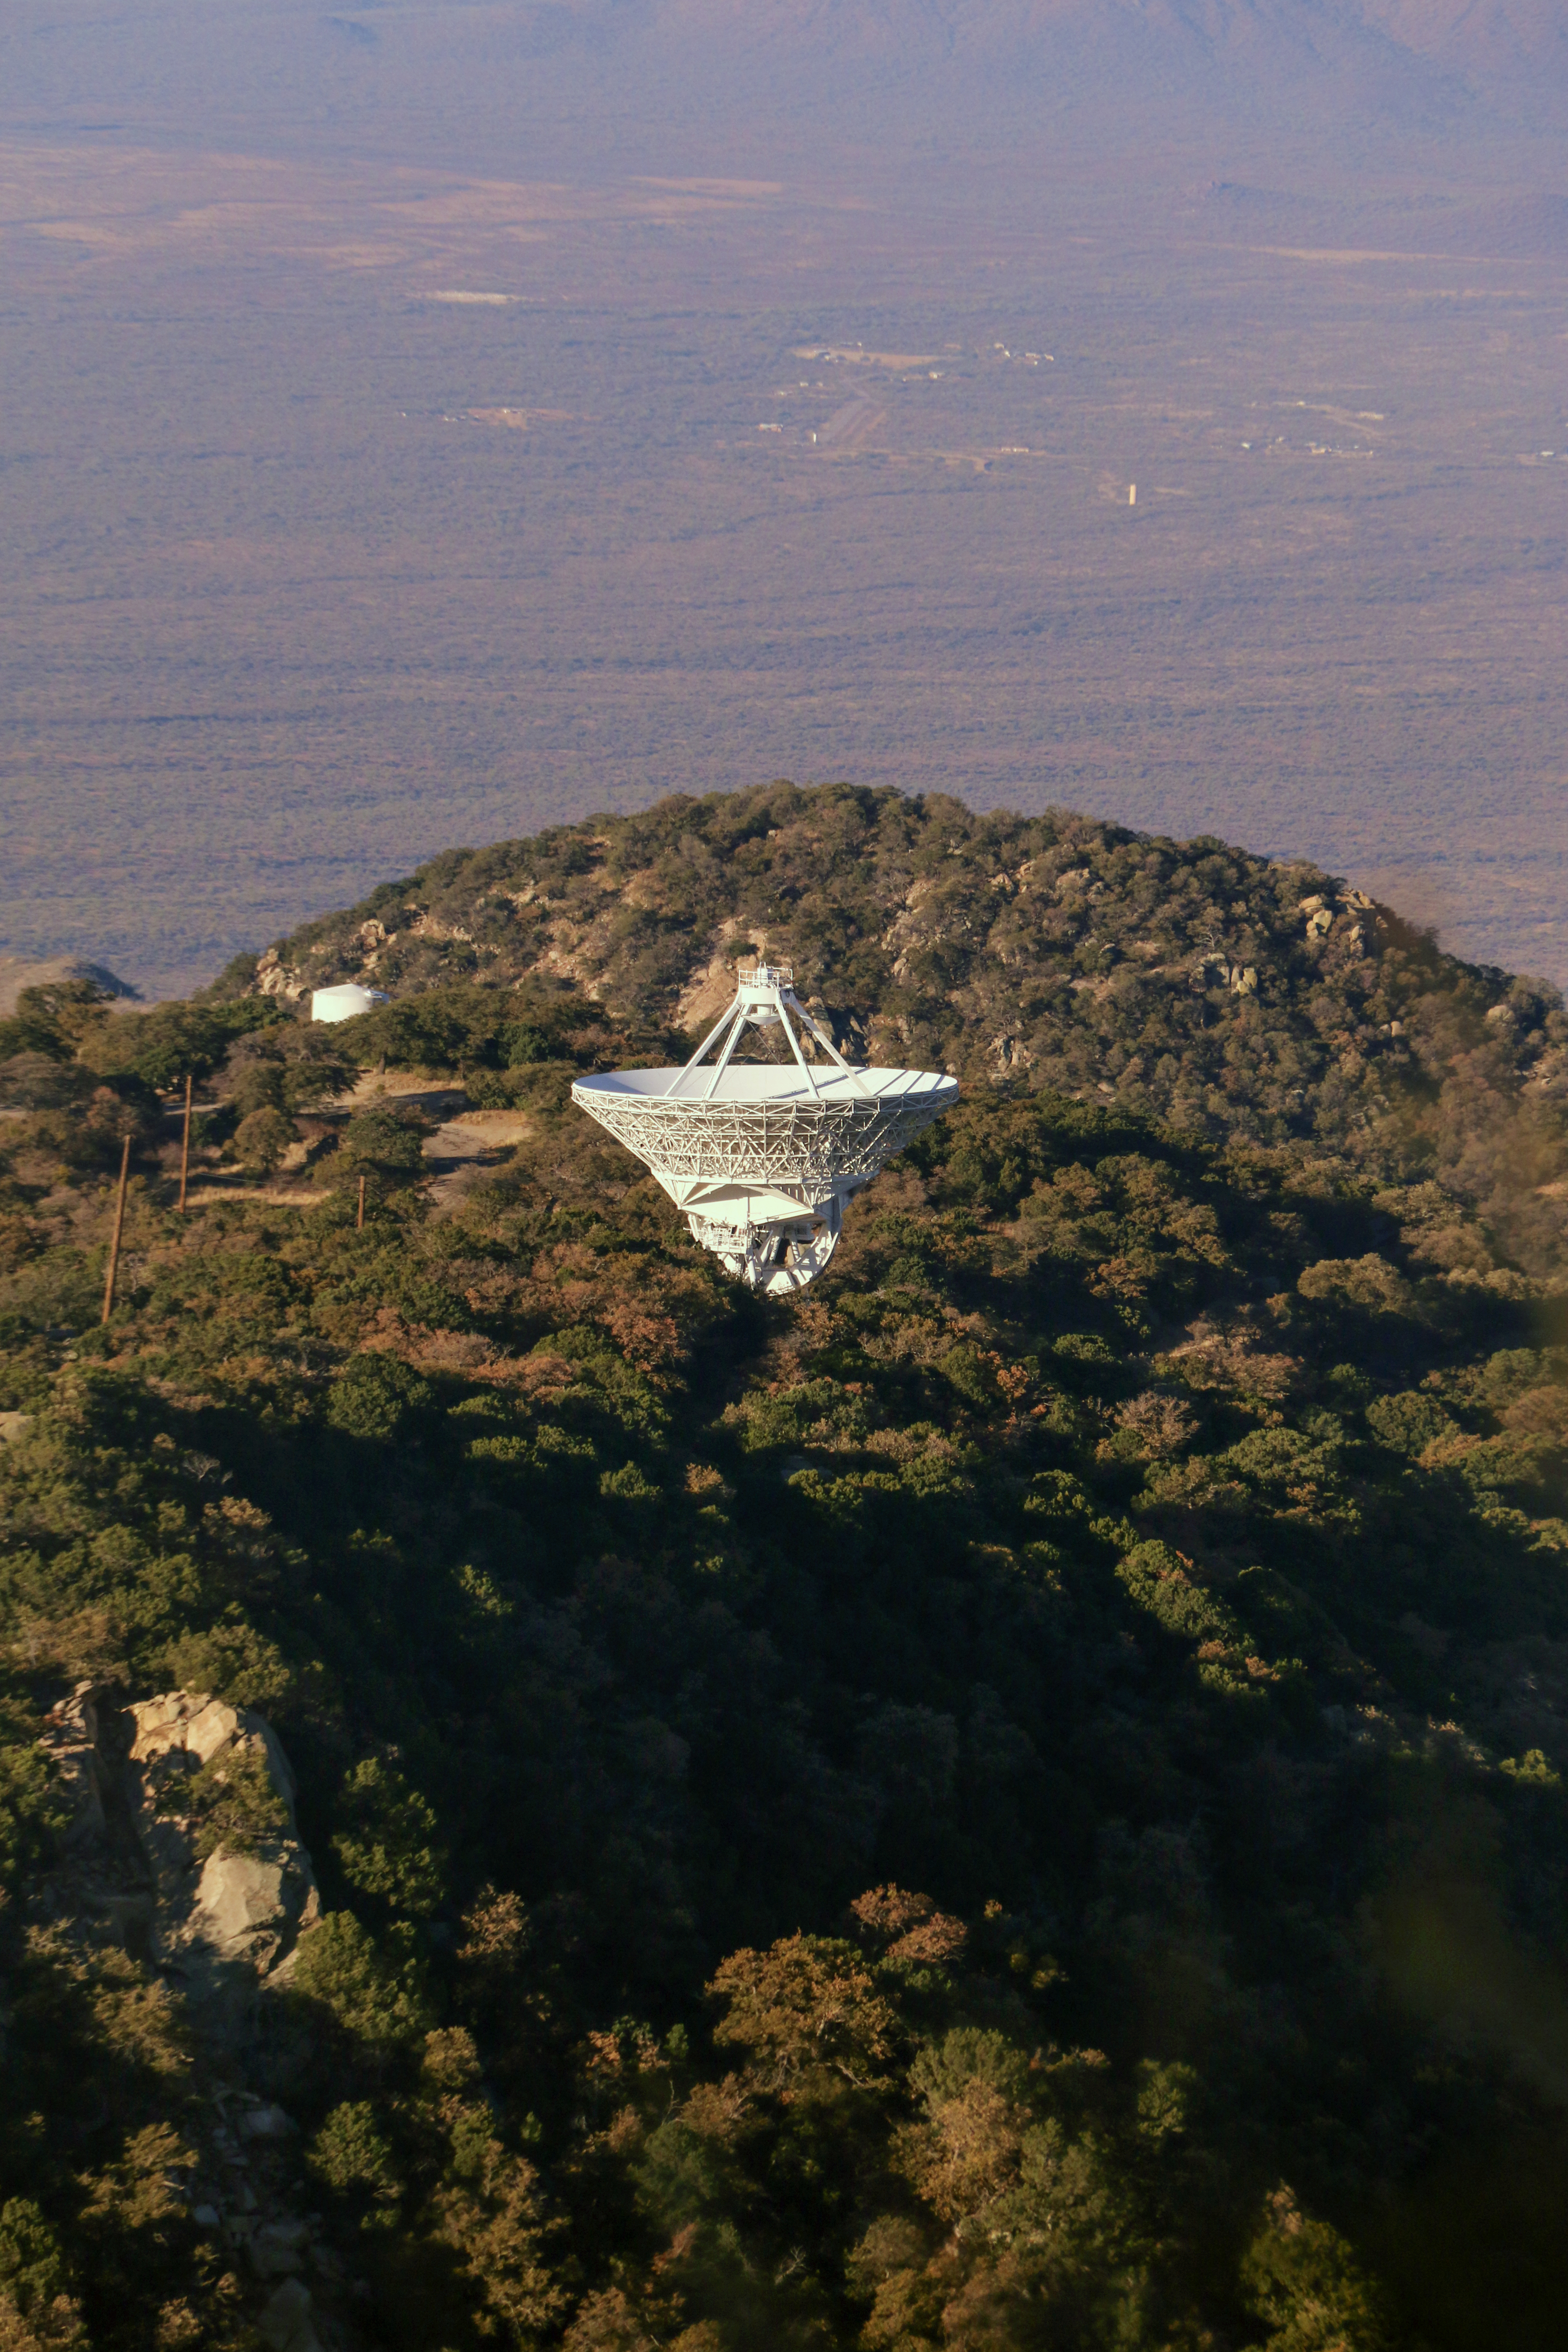

The Very Long Baseline Array Dish on Kitt Peak National Observatory

The Very Long Baseline Array Dish on Kitt Peak National Observatory, AZ.

Credit: KPNO/NOIRLab/NSF/AURA/P. Marenfeld